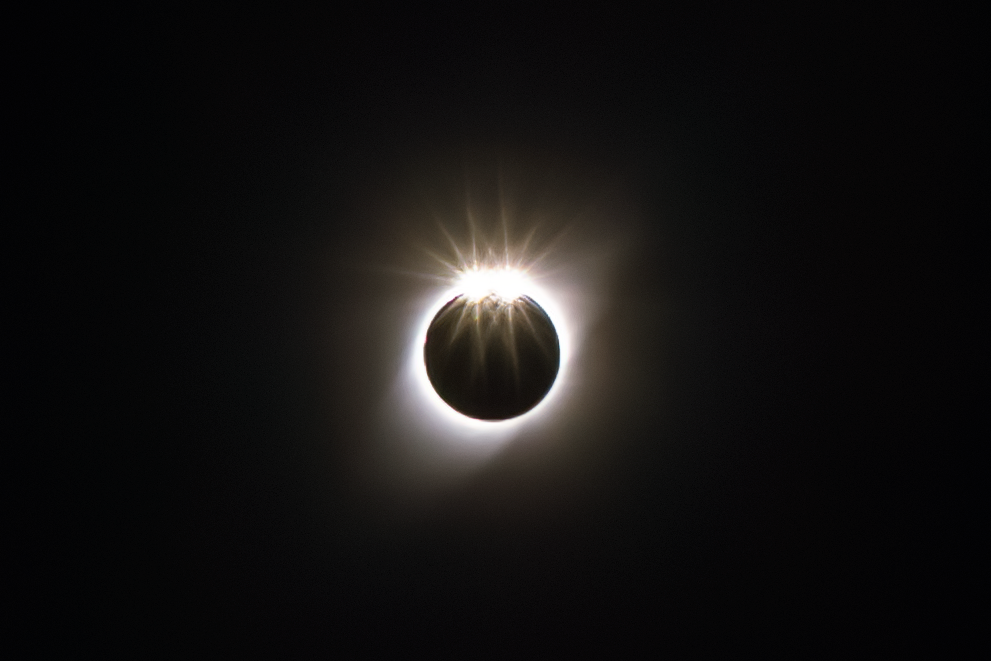

Solar Eclipse over Gemini South

The total solar eclipse seen over Gemini South on 2 July 2019. Gemini South is a part of the International Gemini Observatory, a program of NSF NOIRLab.

Credit: International Gemini Observatory/NOIRLab/AURA/NSF/M. Paredes